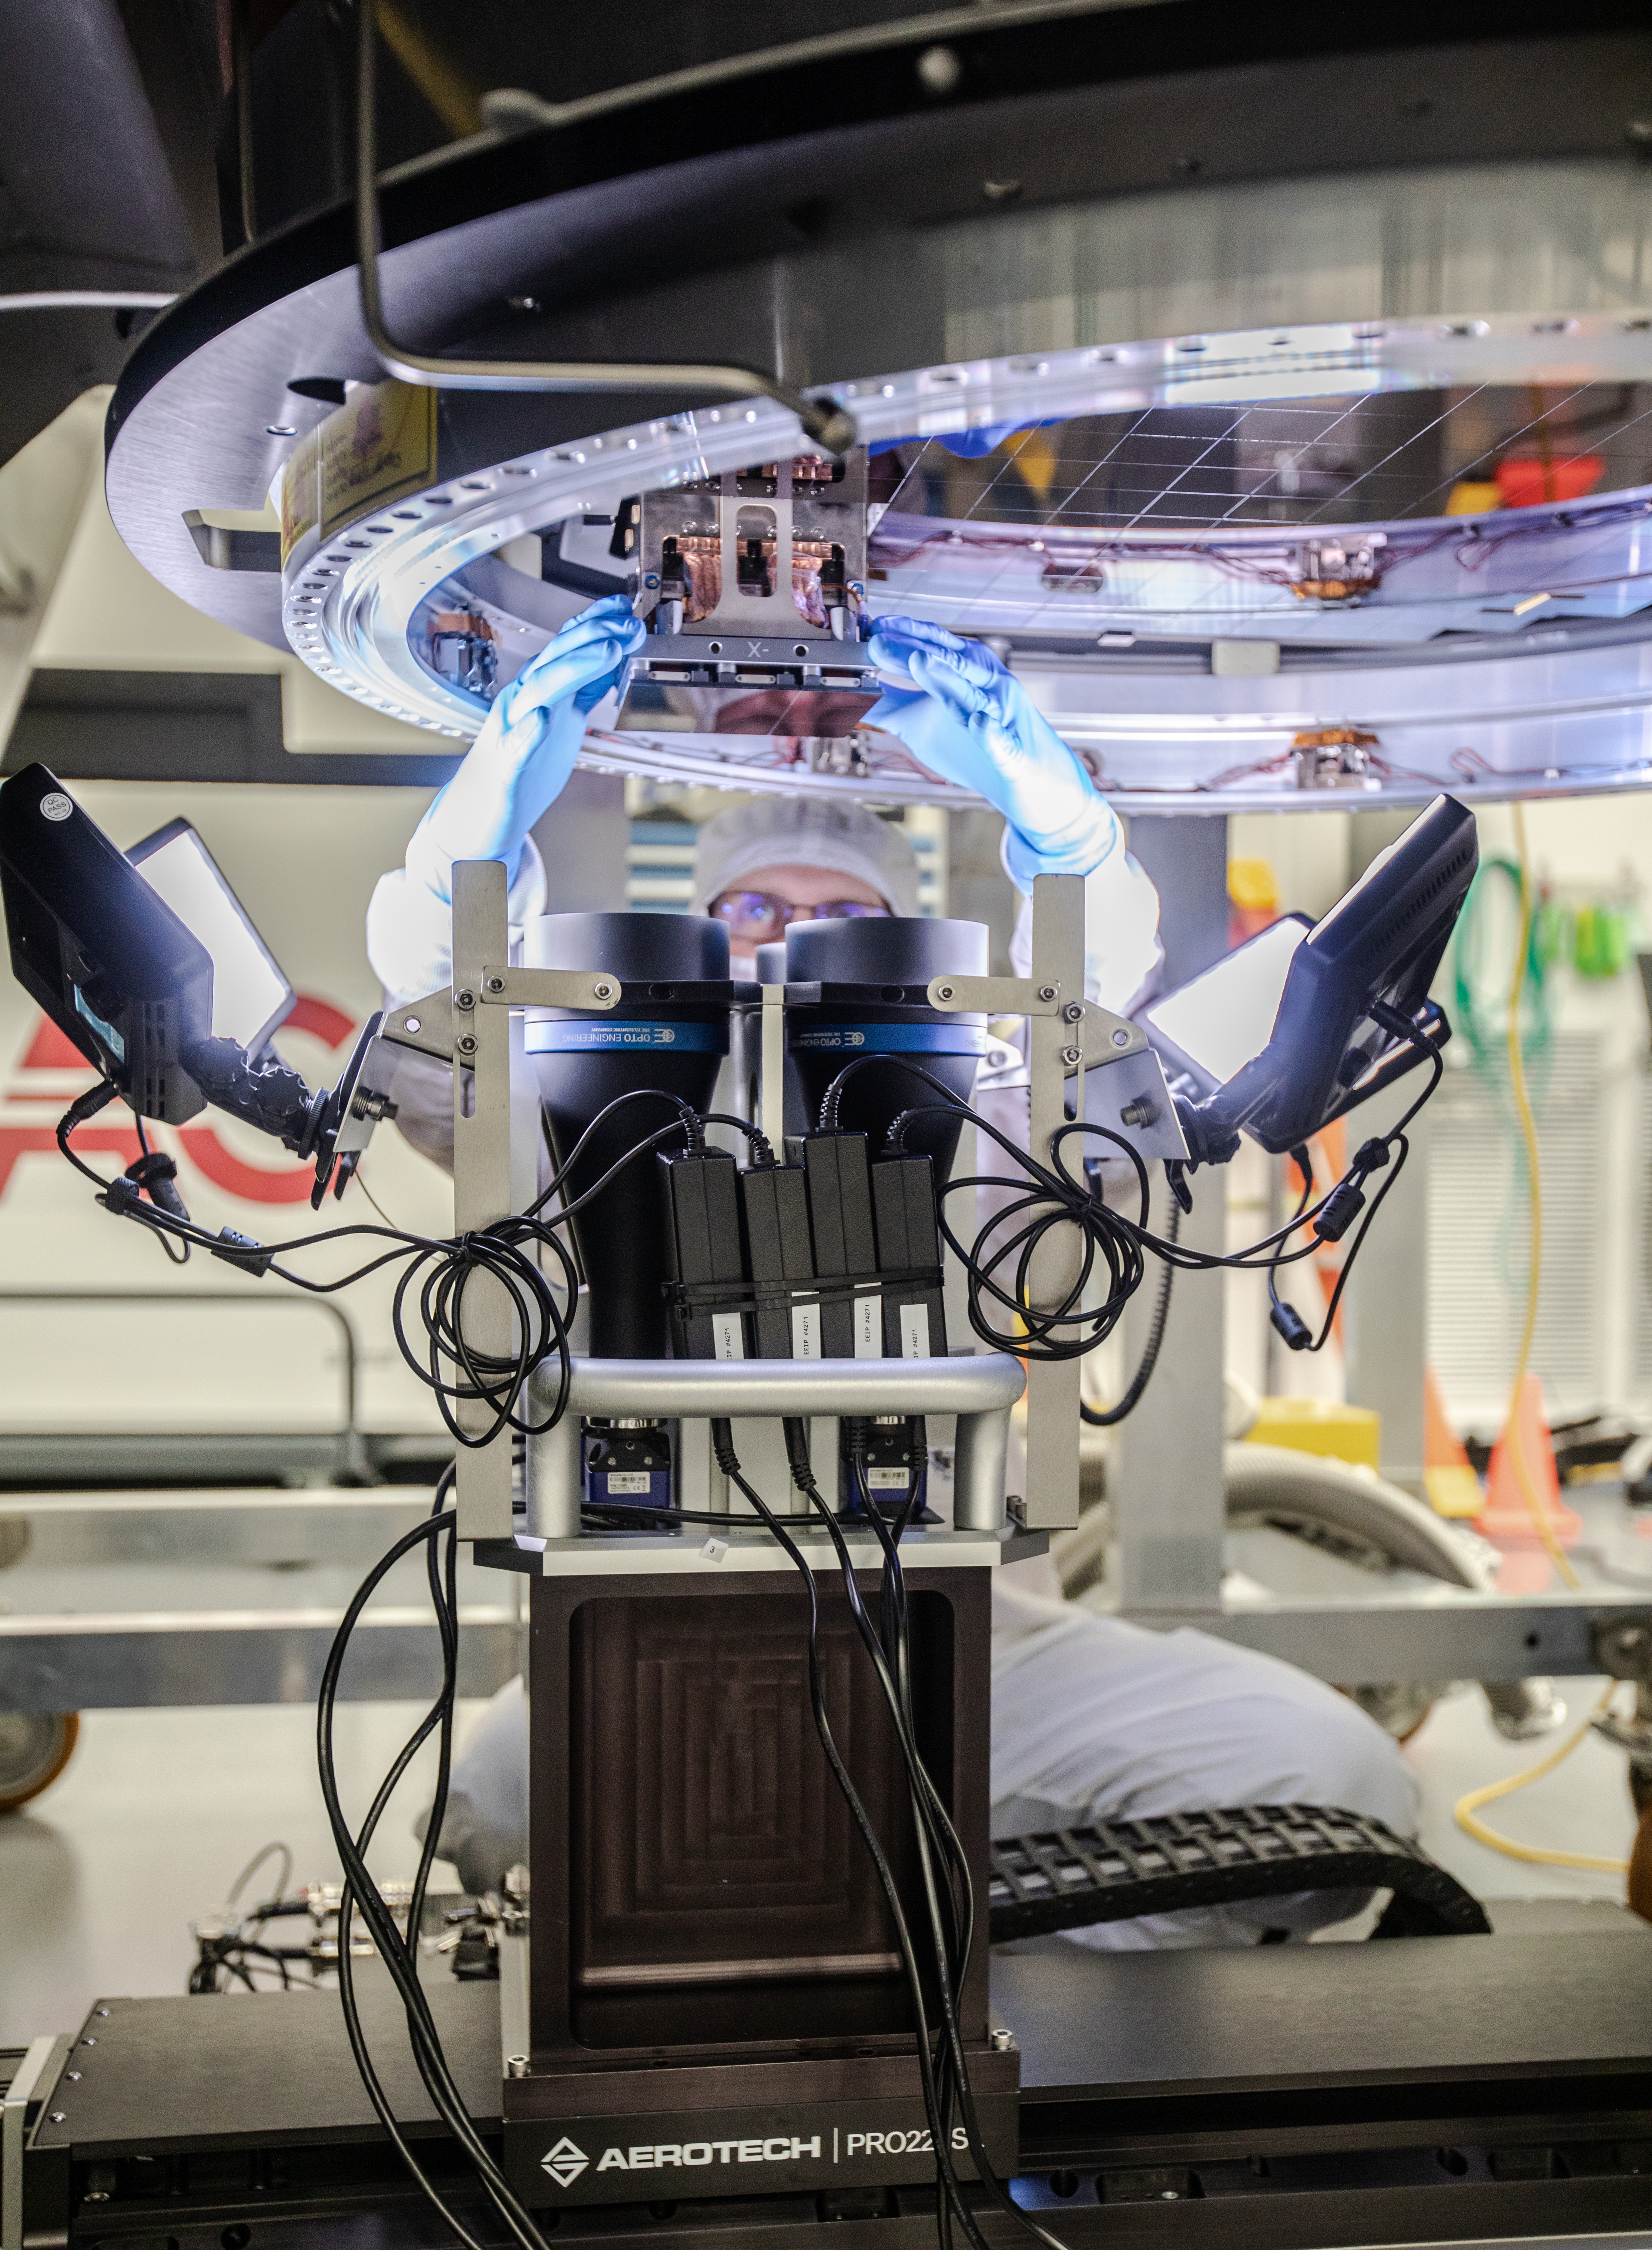

LSST Camera Focal Plane Build

Installing RTM 21 of 21 to complete the 3.2GP array of CCDs.

Credit: Jacqueline Orrell/SLAC National Accelerator Laboratory